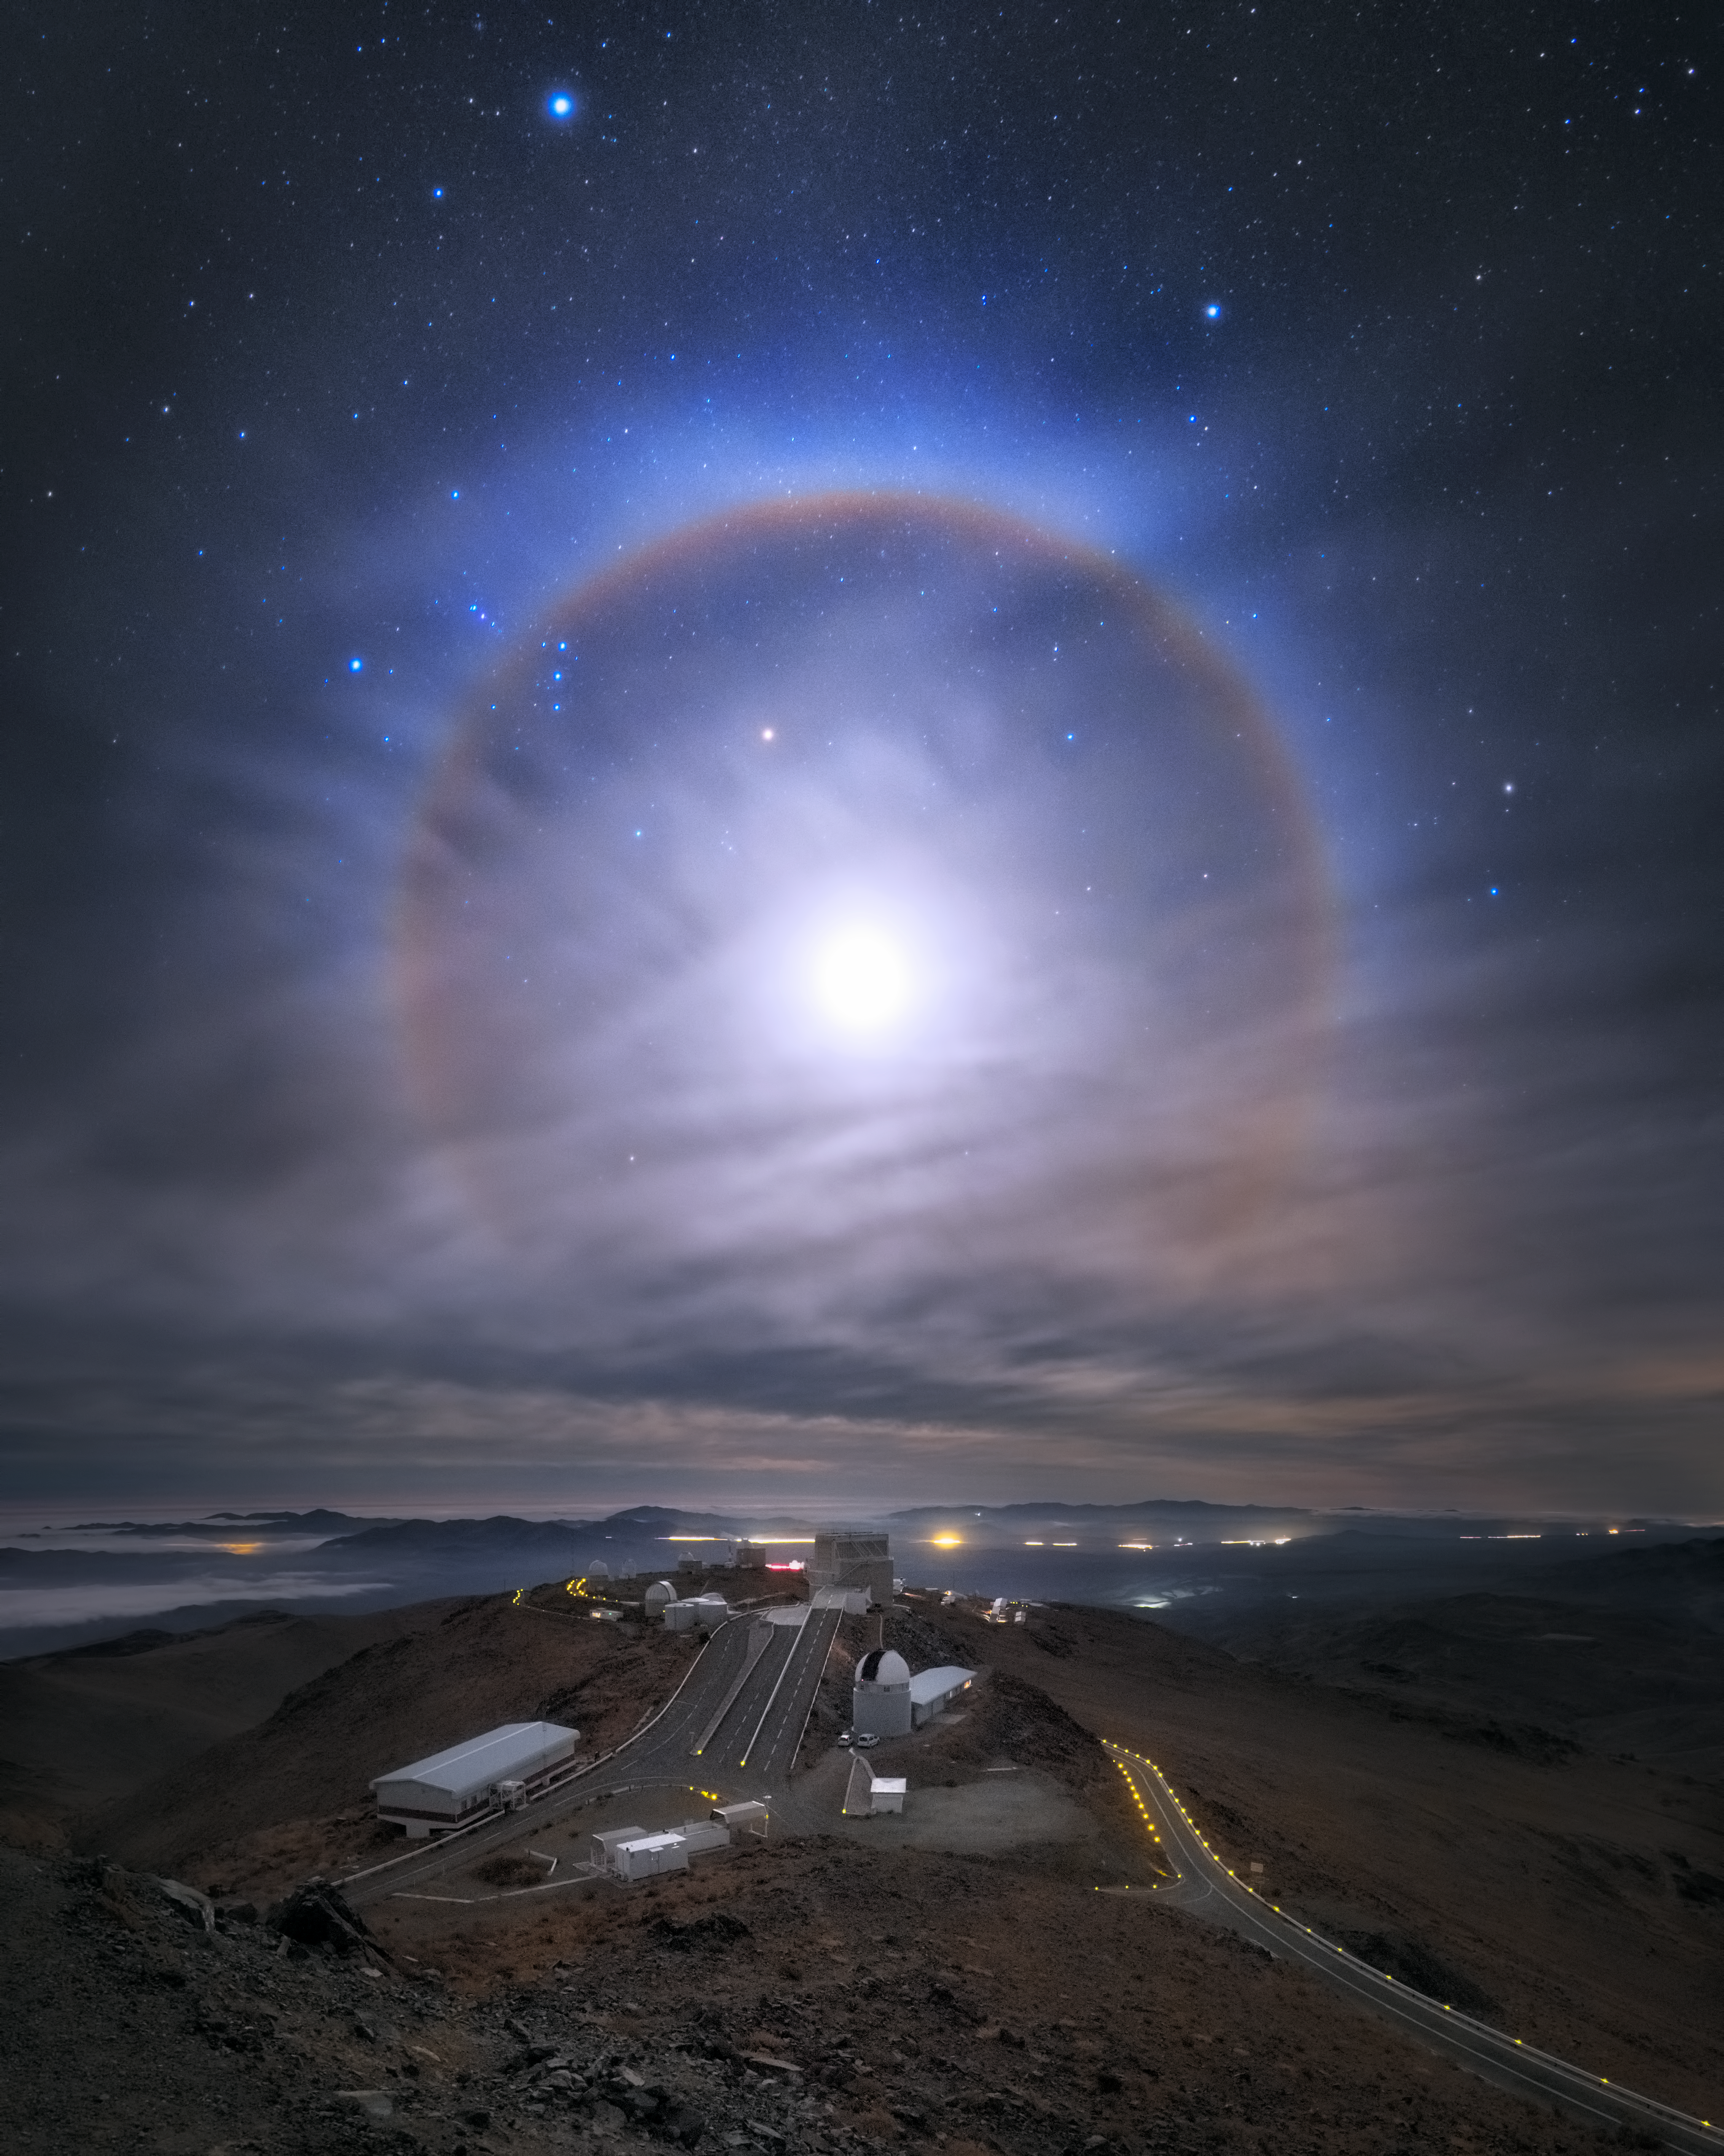

Brilliant Halo at La Silla

A spectacular lunar halo — known as a 22° halo — formed in the sky above ESO’s La Silla Observatory. The optical phenomenon is a result of moonlight interacting with millions of ice crystals suspended in the atmosphere, forming a ring with an apparent radius of approximately 22° around the moon. It is also known as the “moon ring” or “winter halo”.

While this is a beautiful sight, it creates conditions which are not optimal for astronomical observations. Clouds and the bright light of the moon affect the quality and accuracy of astronomical observations. However, that does not diminish the allure of this ethereal sight, and in fact some stars remain visible. Notably, Sirius, the brightest star in the night sky, can be seen at the top edge of the image, just left of the centre.

Credit: ESO/Y. Beletsky (LCO)